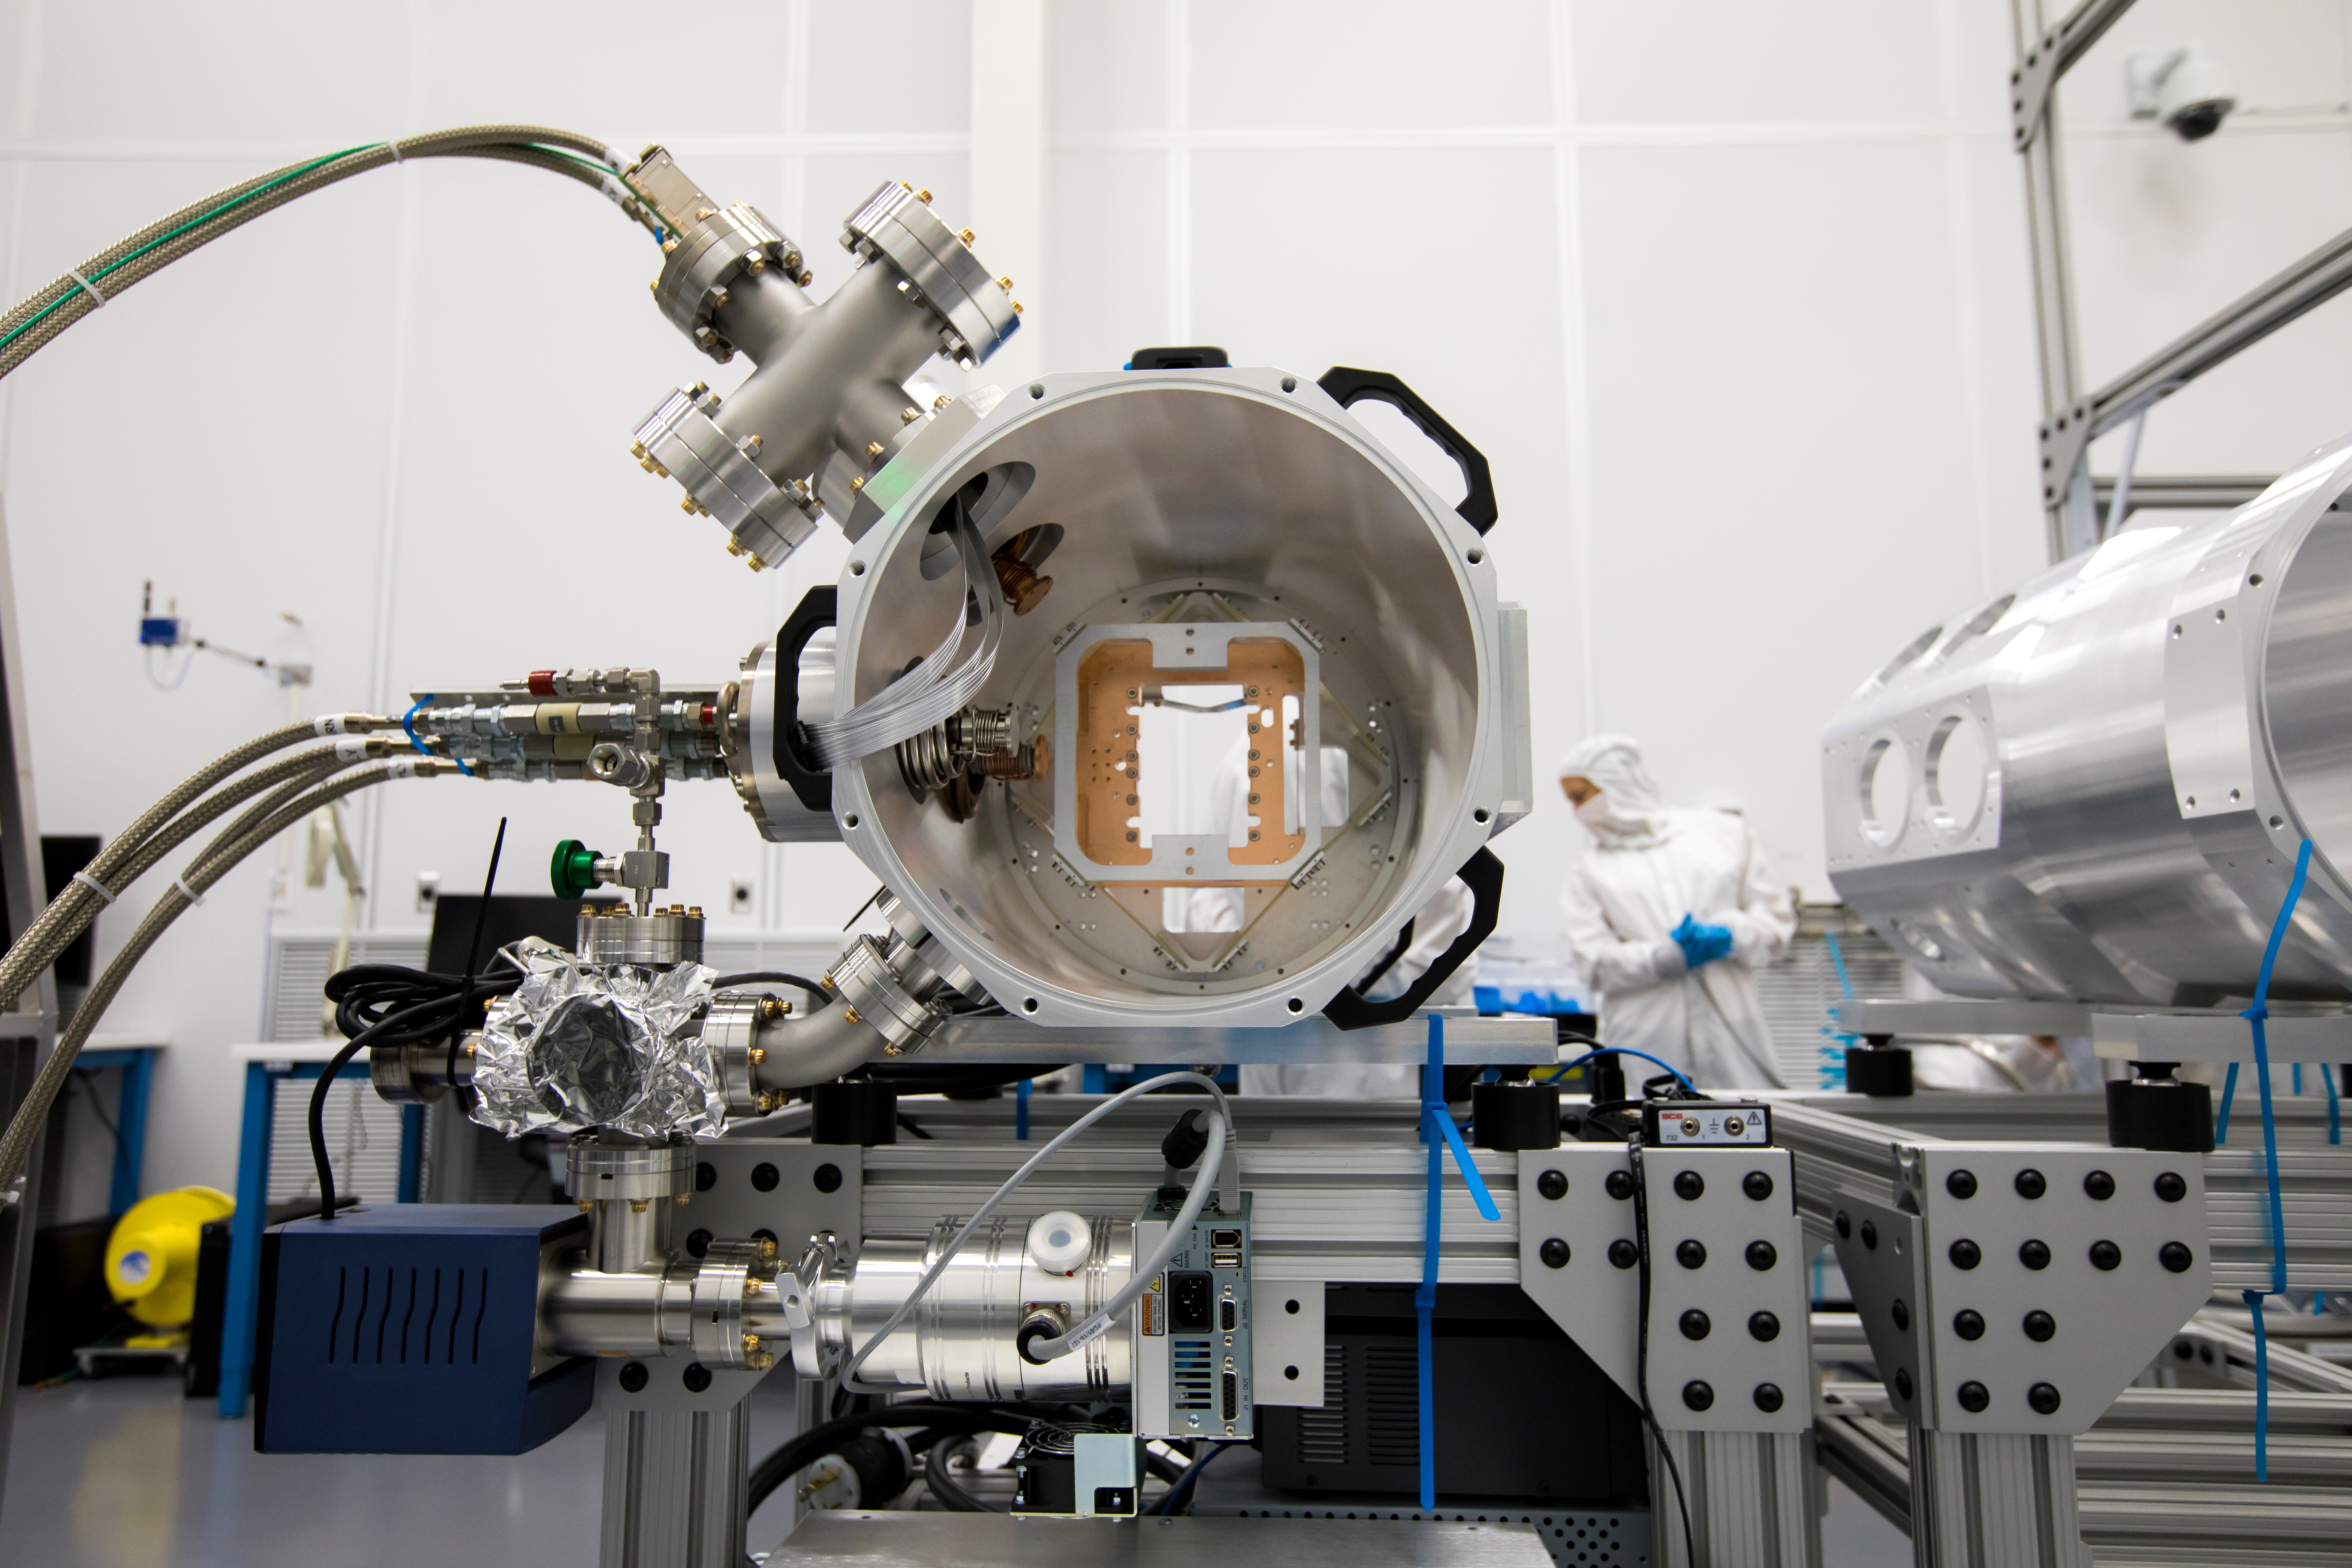

LSST Camera's First Sensor Array Arrives

Vera C. Rubin Observatory is currently under construction in Chile. The U.S. Department of Energy’s SLAC National Accelerator Laboratory is leading the construction of its Legacy Survey of Space and Time (LSST) camera – the largest digital camera ever built for astronomy.

Major milestone: The first of 21 "science rafts" for the 3.2-gigapixel LSST camera from Brookhaven National Lab. The rafts are arrays of nine imaging sensors, or CCDs, each with 4K-by-4K pixels. The LSST camera will be the largest digital camera ever built for astronomy. It will provide researchers with the widest, deepest and fastest views of the night sky for unprecedented studies of the Milky Way, the solar system, dark matter, dark energy, and much more. SLAC is assembling and testing the camera from parts built by a large collaboration of labs and universities.

LSST is funded by the National Science Foundation (NSF), the Department of Energy (DOE) Office of Science, and private funding raised by the LSST Corporation. For more information, visit: lsst.slac.stanford.edu/.

Credit: Dawn Harmer/SLAC National Accelerator Laboratory